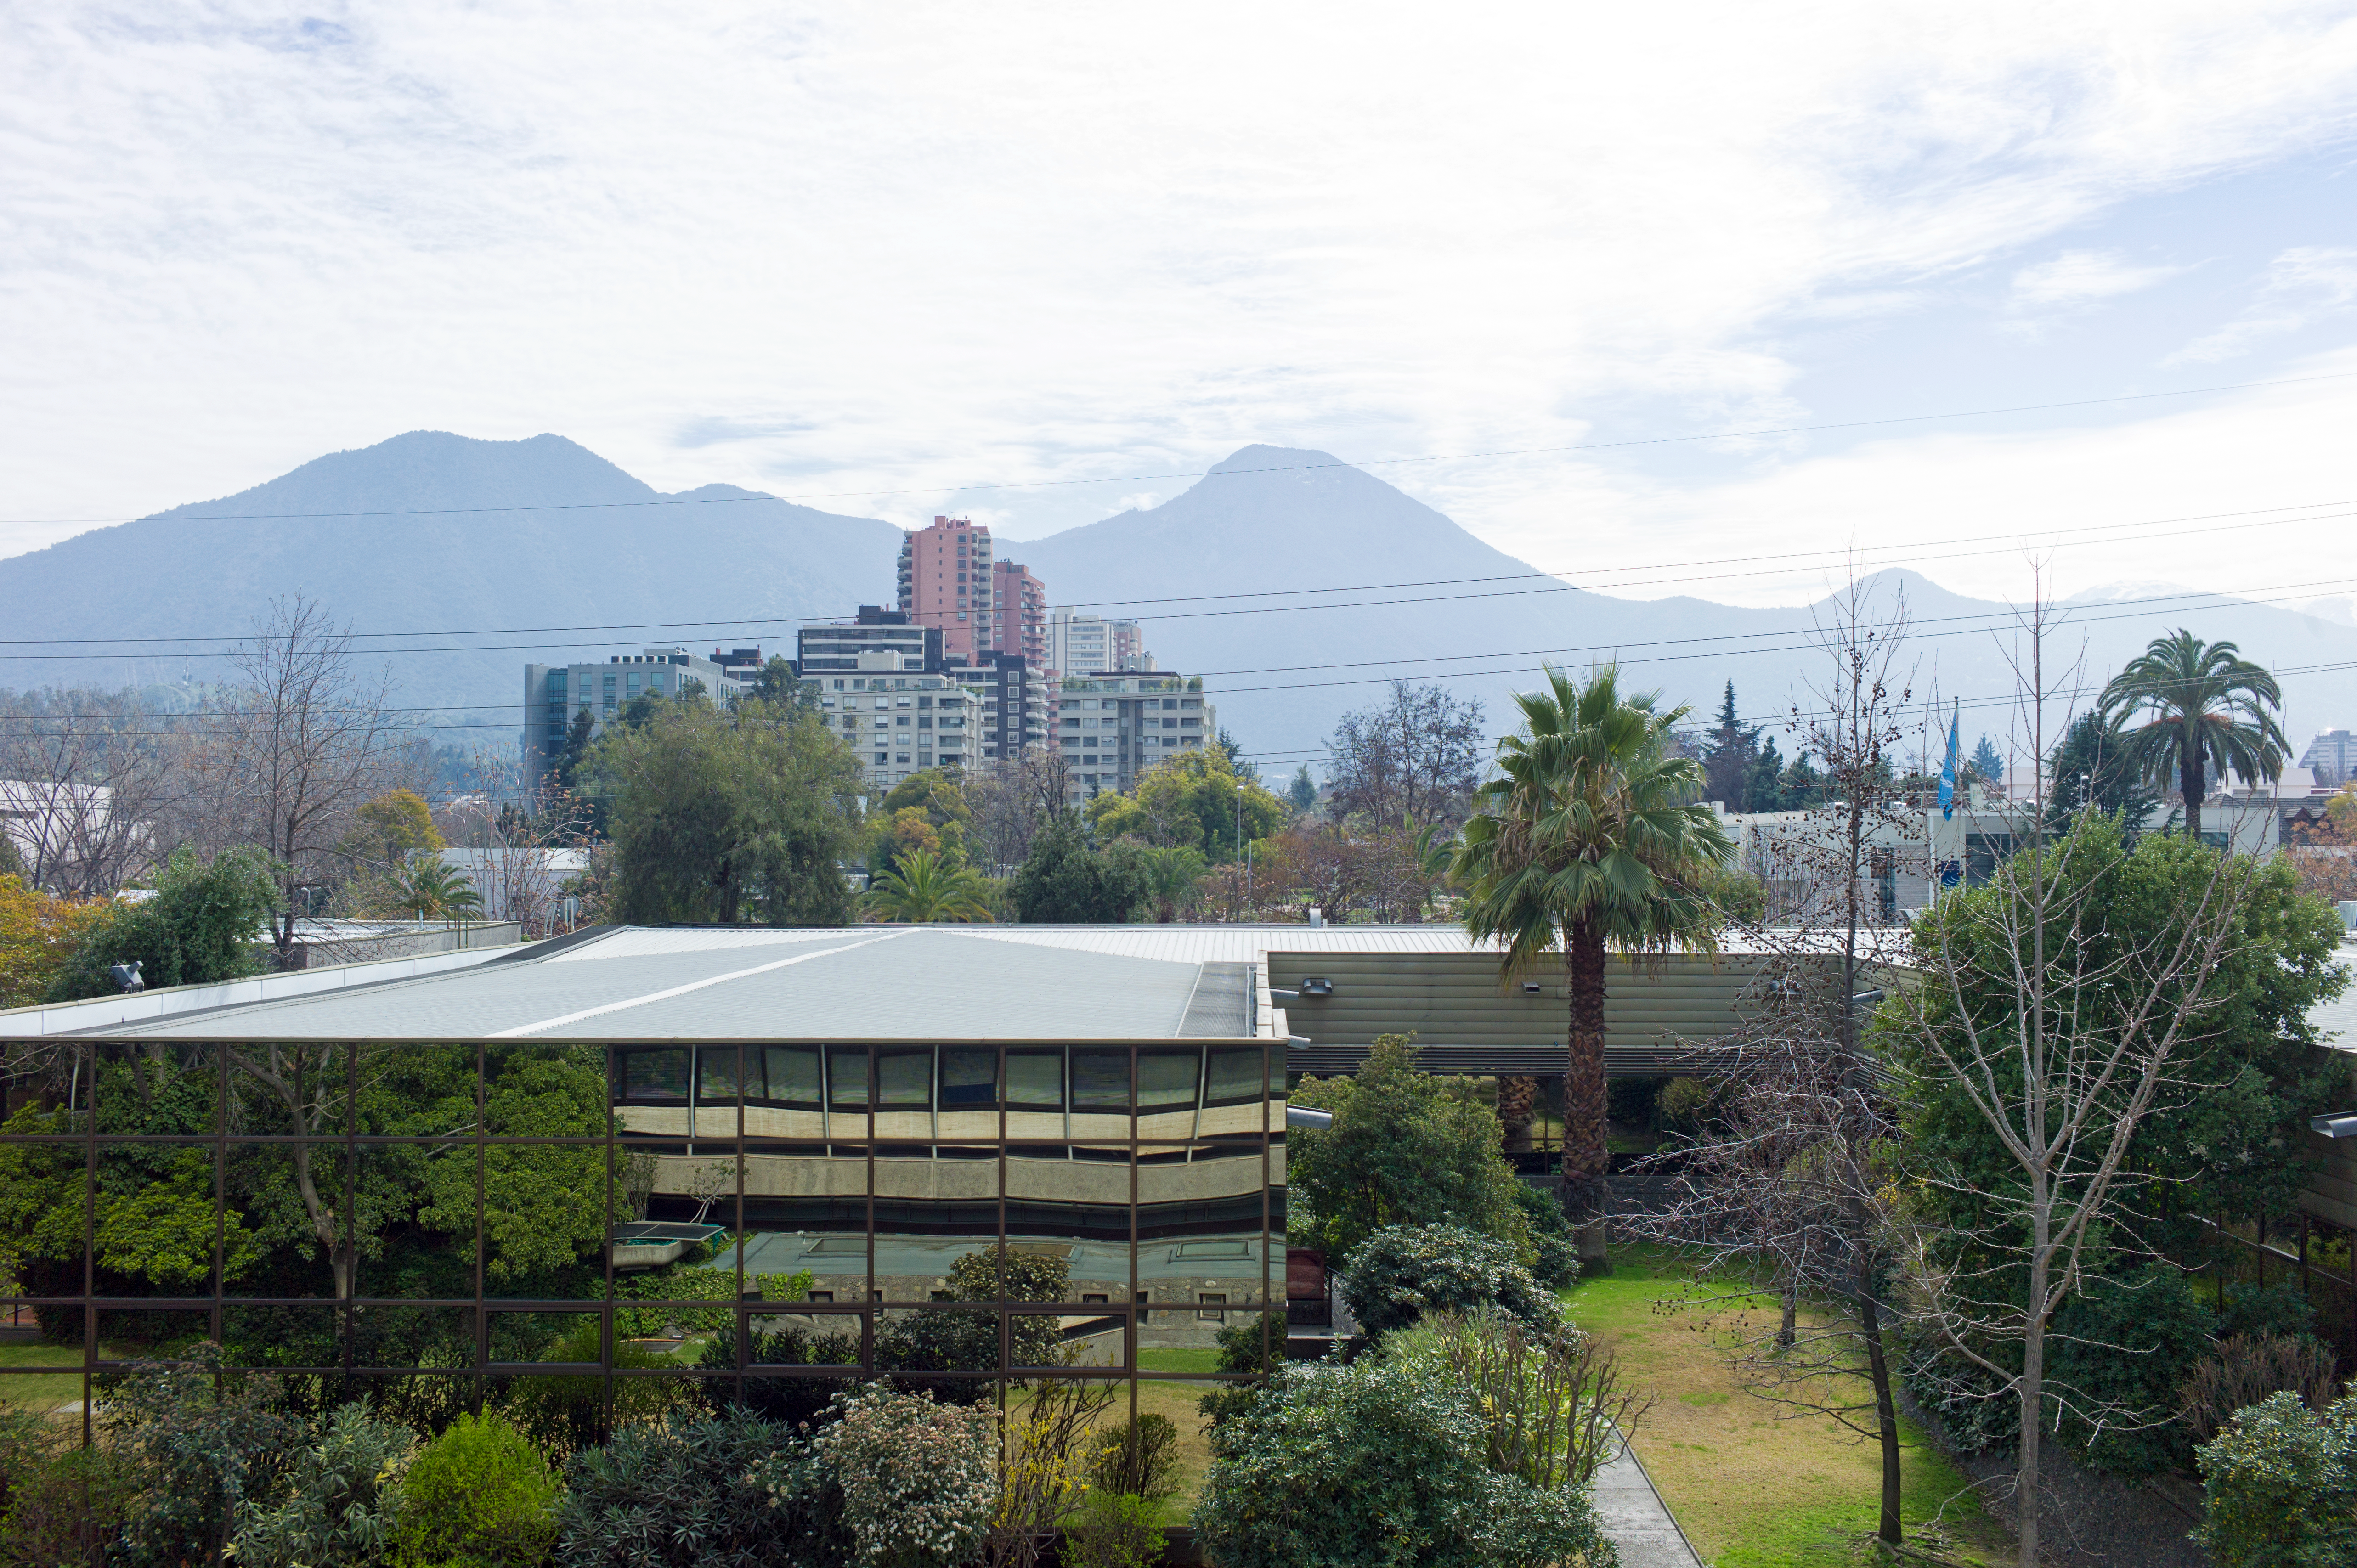

ESO premises in Santiago

ESO's Headquarters in Vitacura, Santiago de Chile.

Credit: ESO